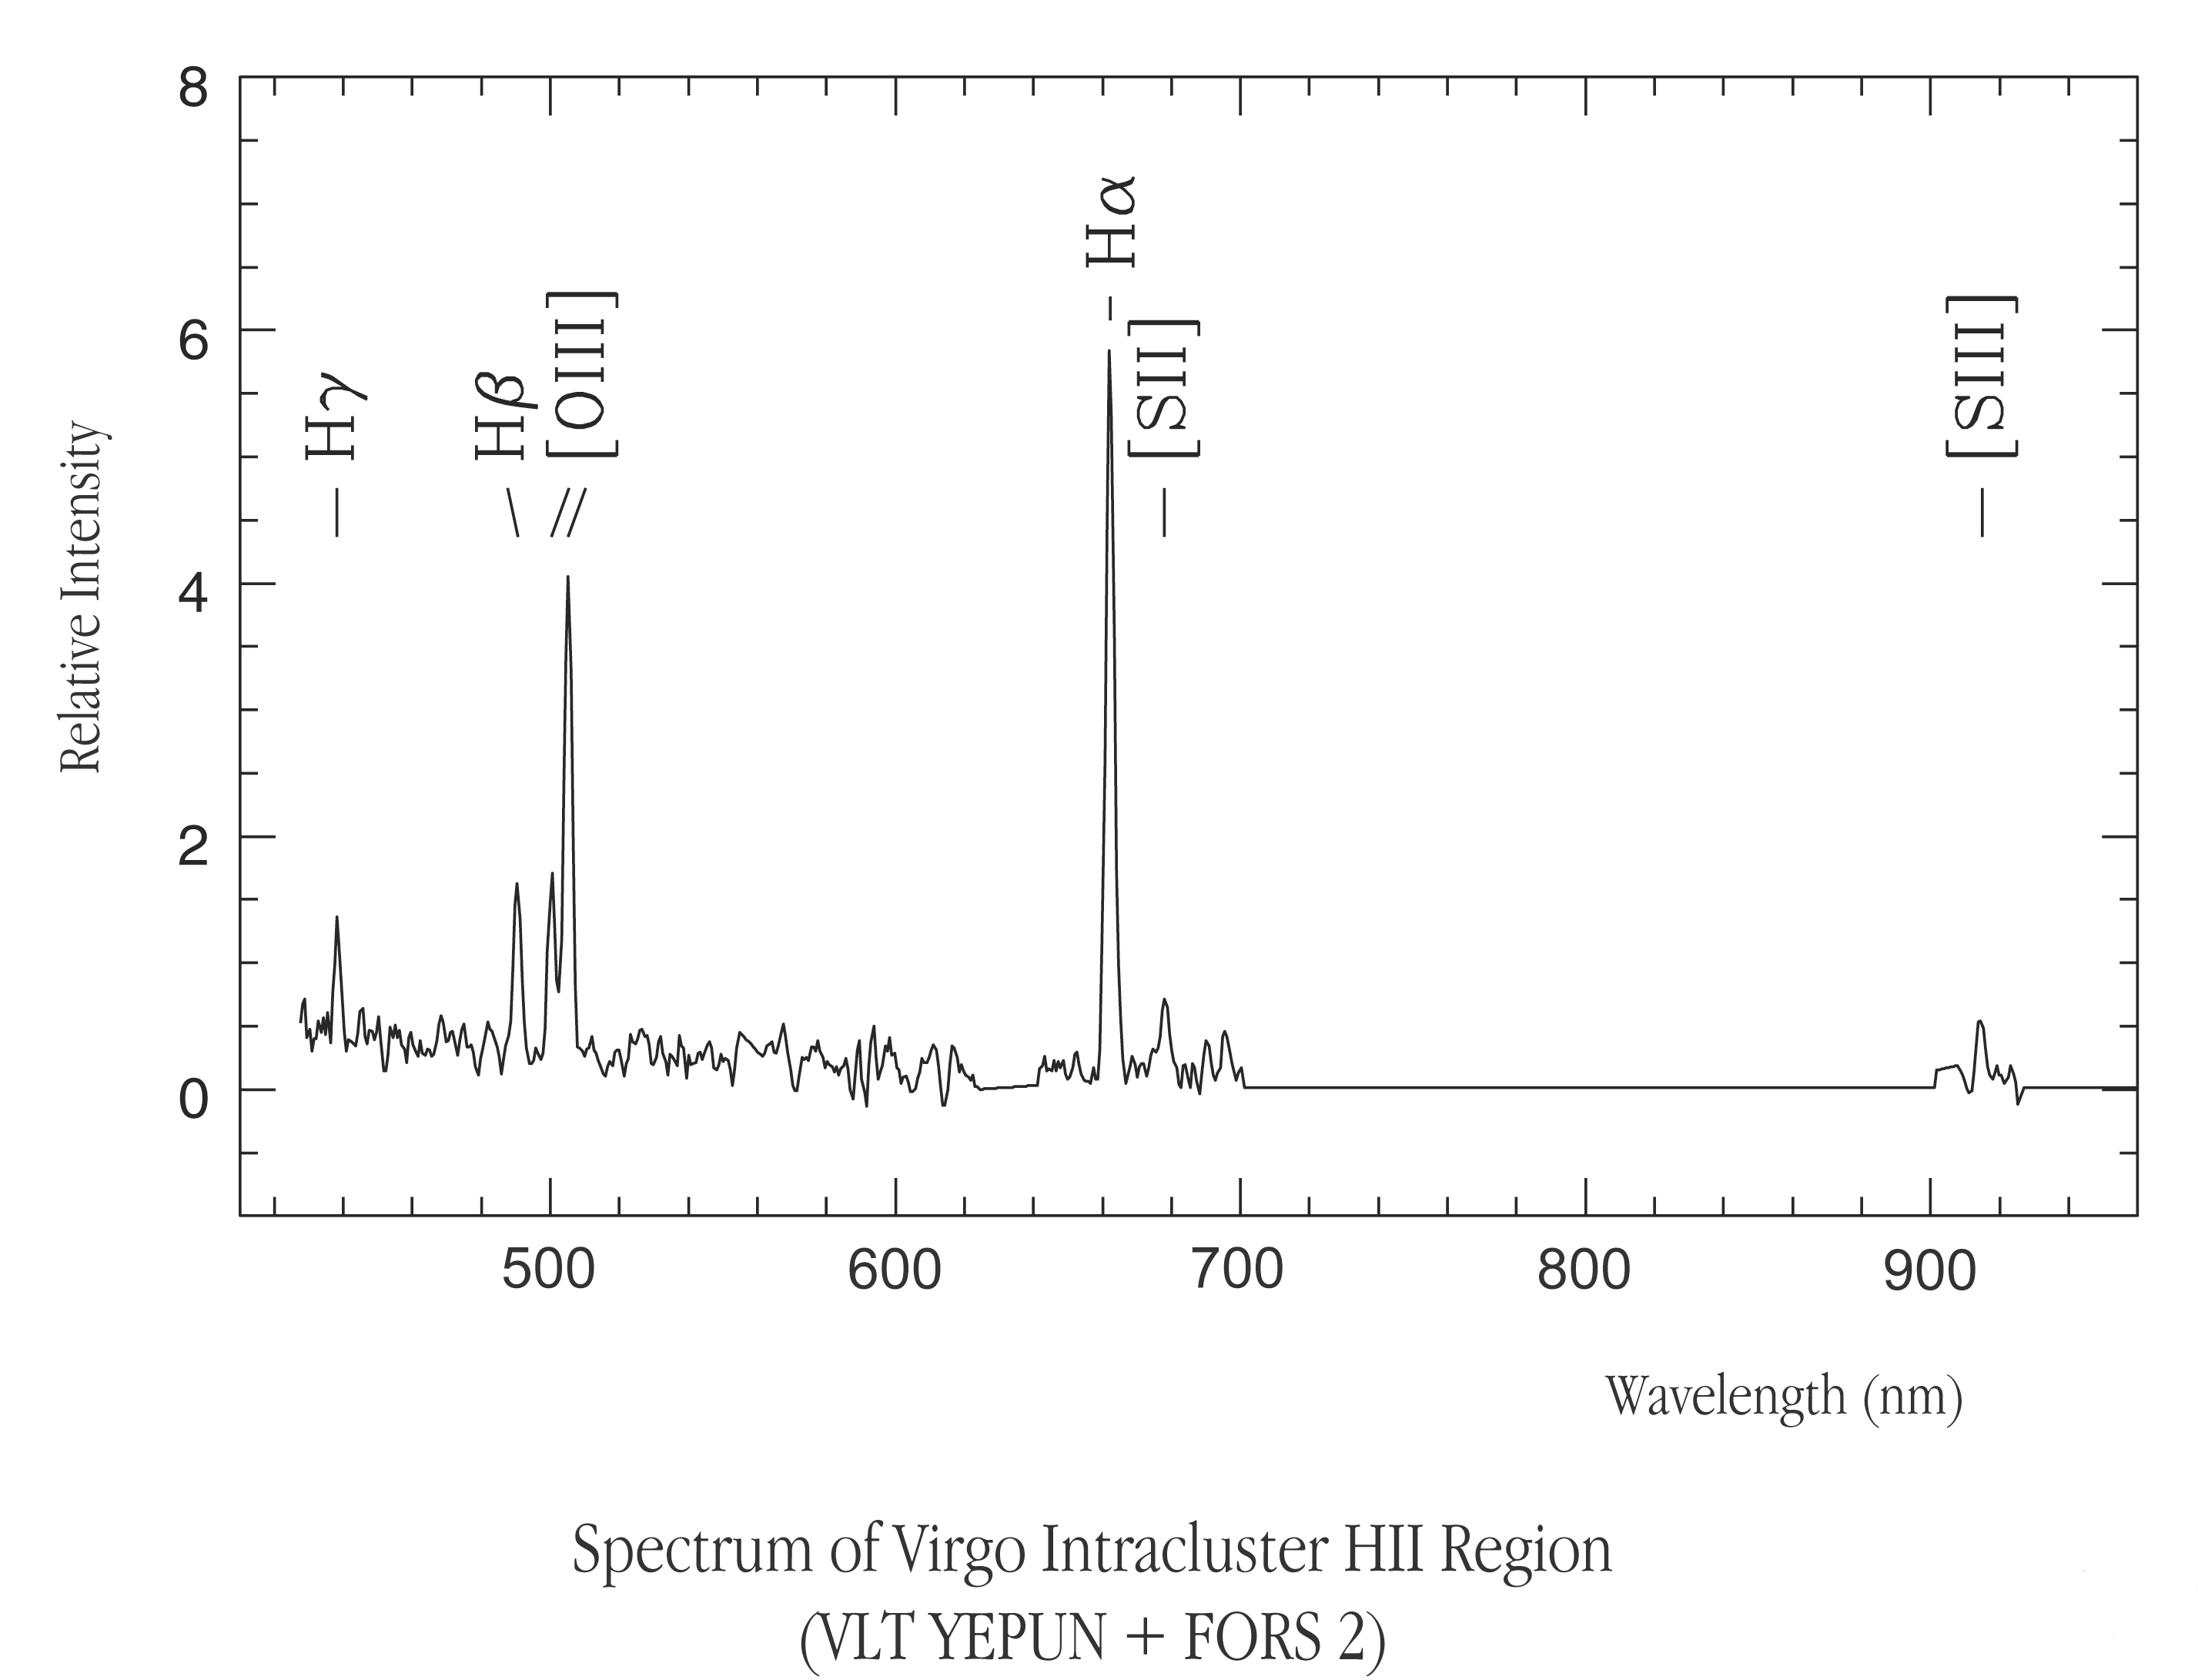

Spectra of virgo intracluster HII region

Spectra of Virgo Intracluster HII region

Credit: ESO